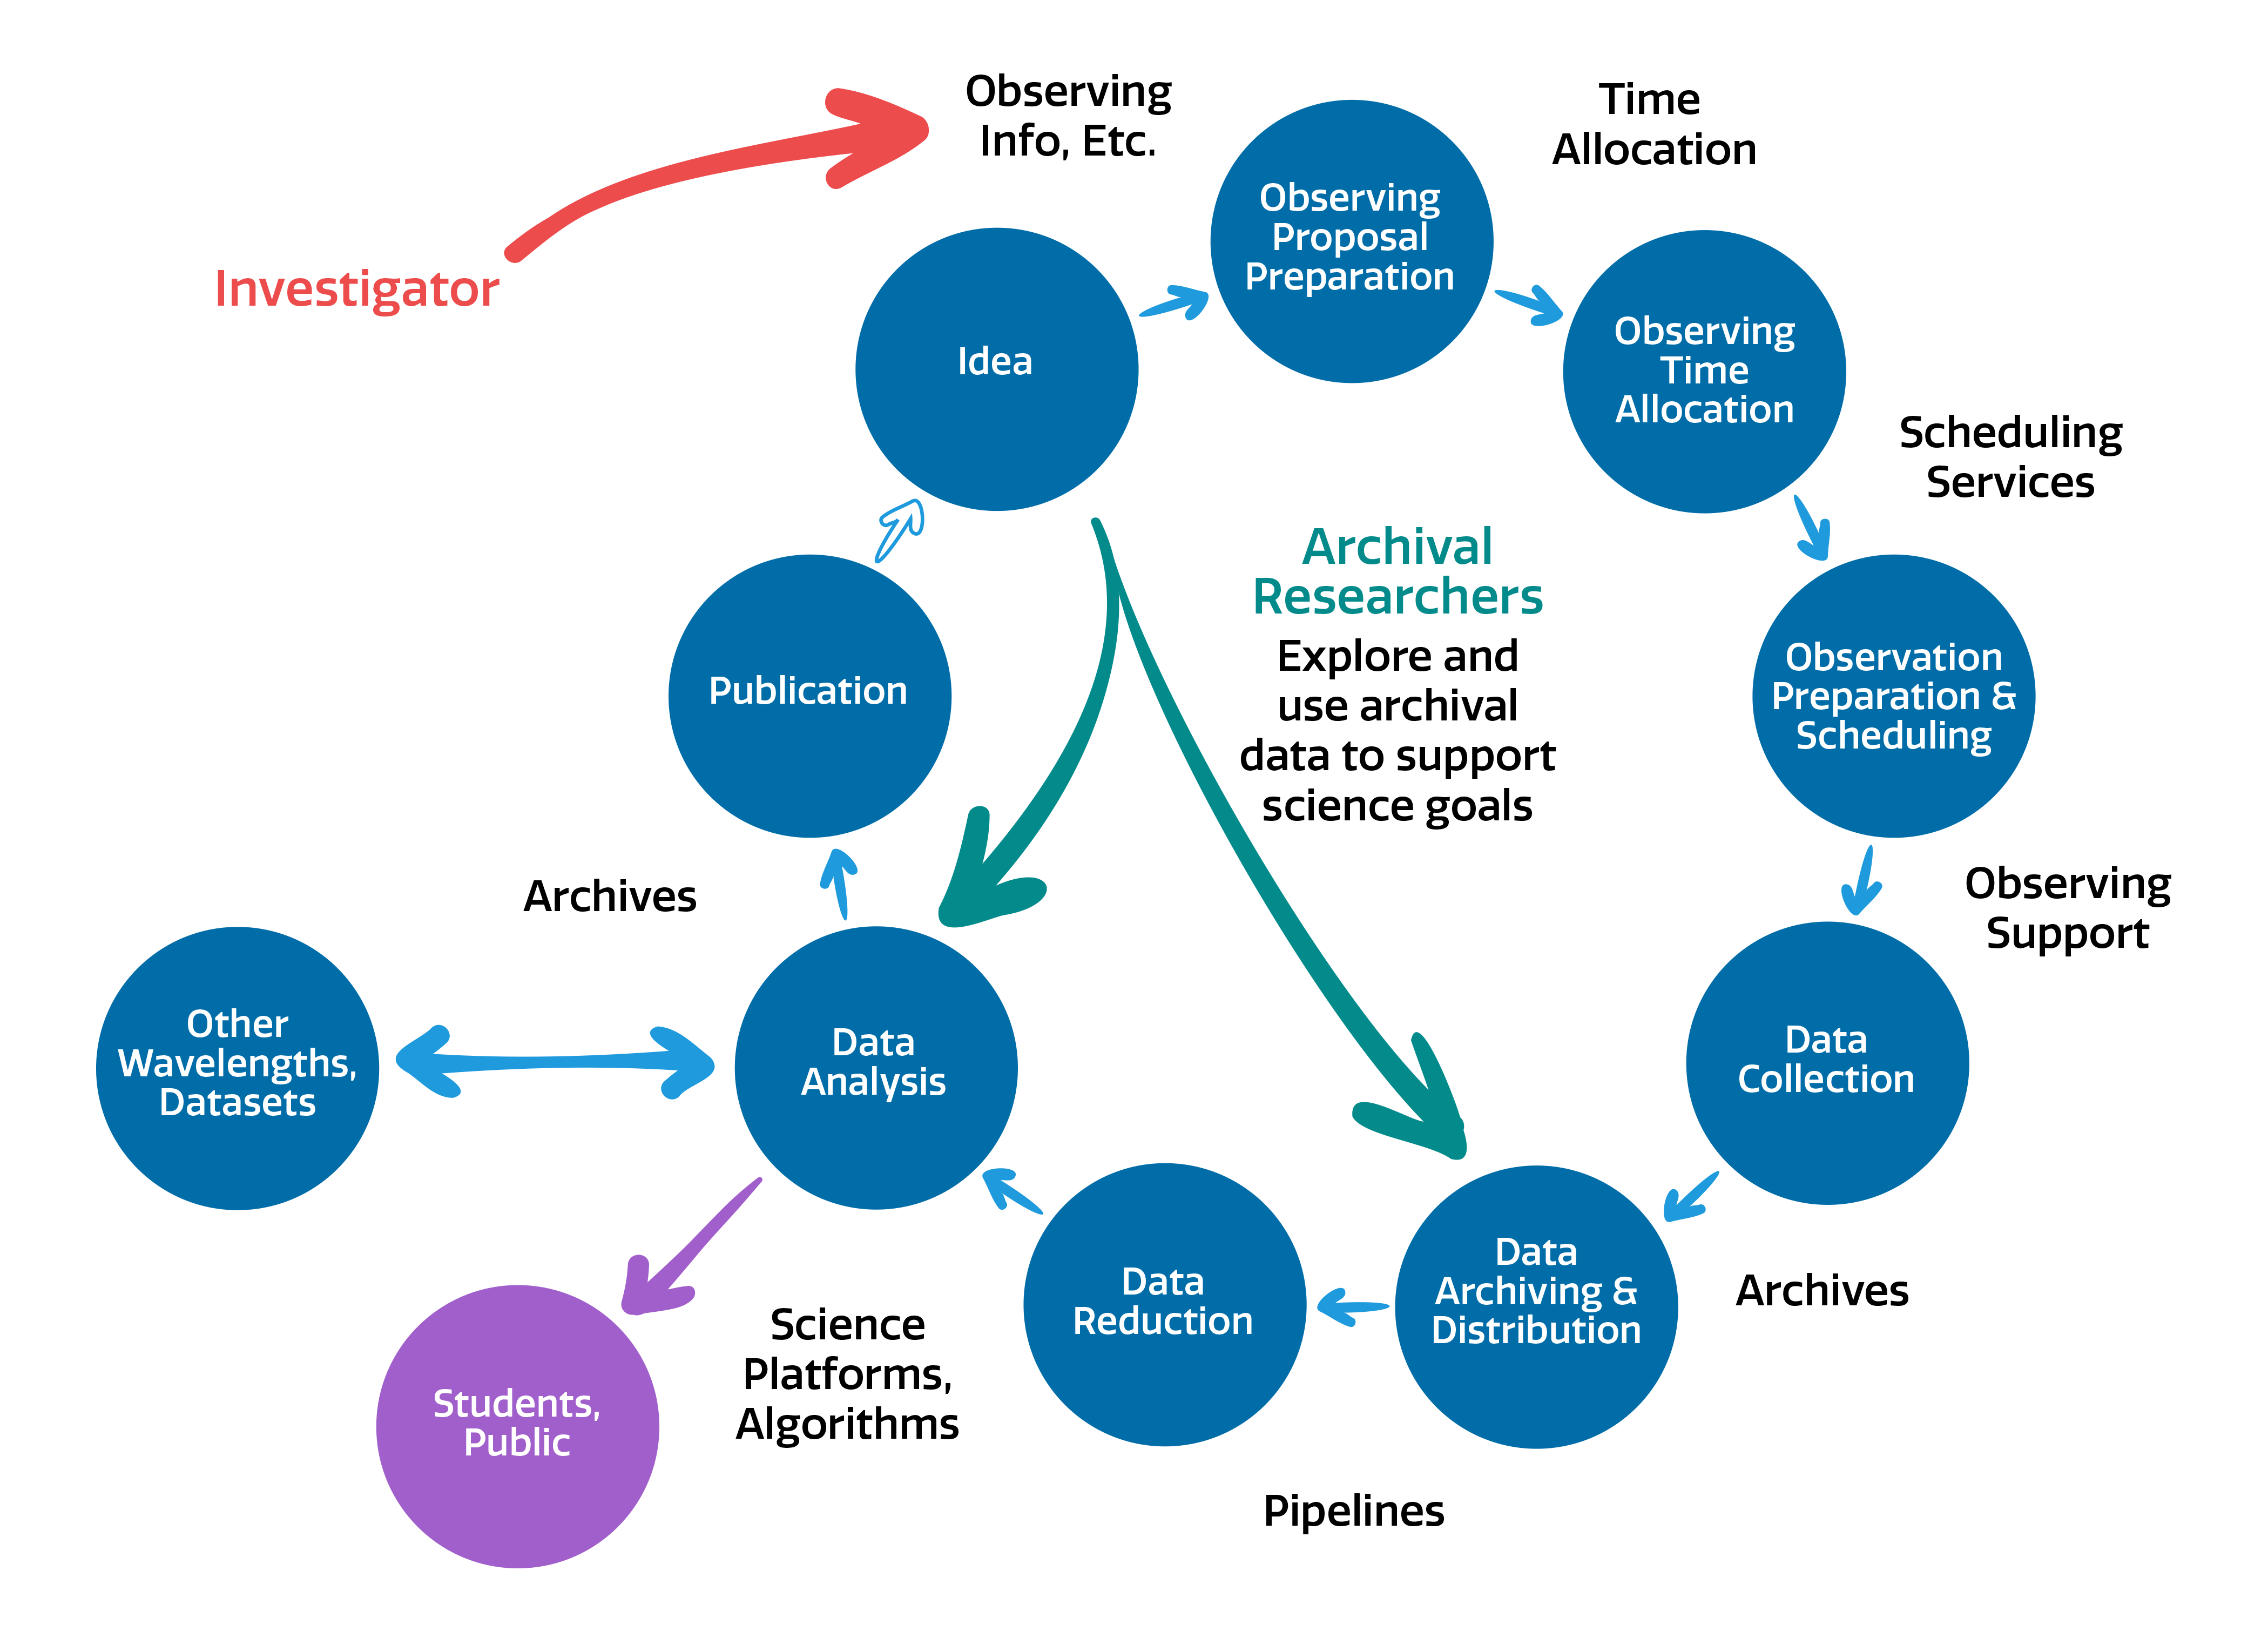

Community Discovery with NOIRLab

NOIRLab enables the community to make discoveries.

Credit: NOIRLab/NSF/AURA